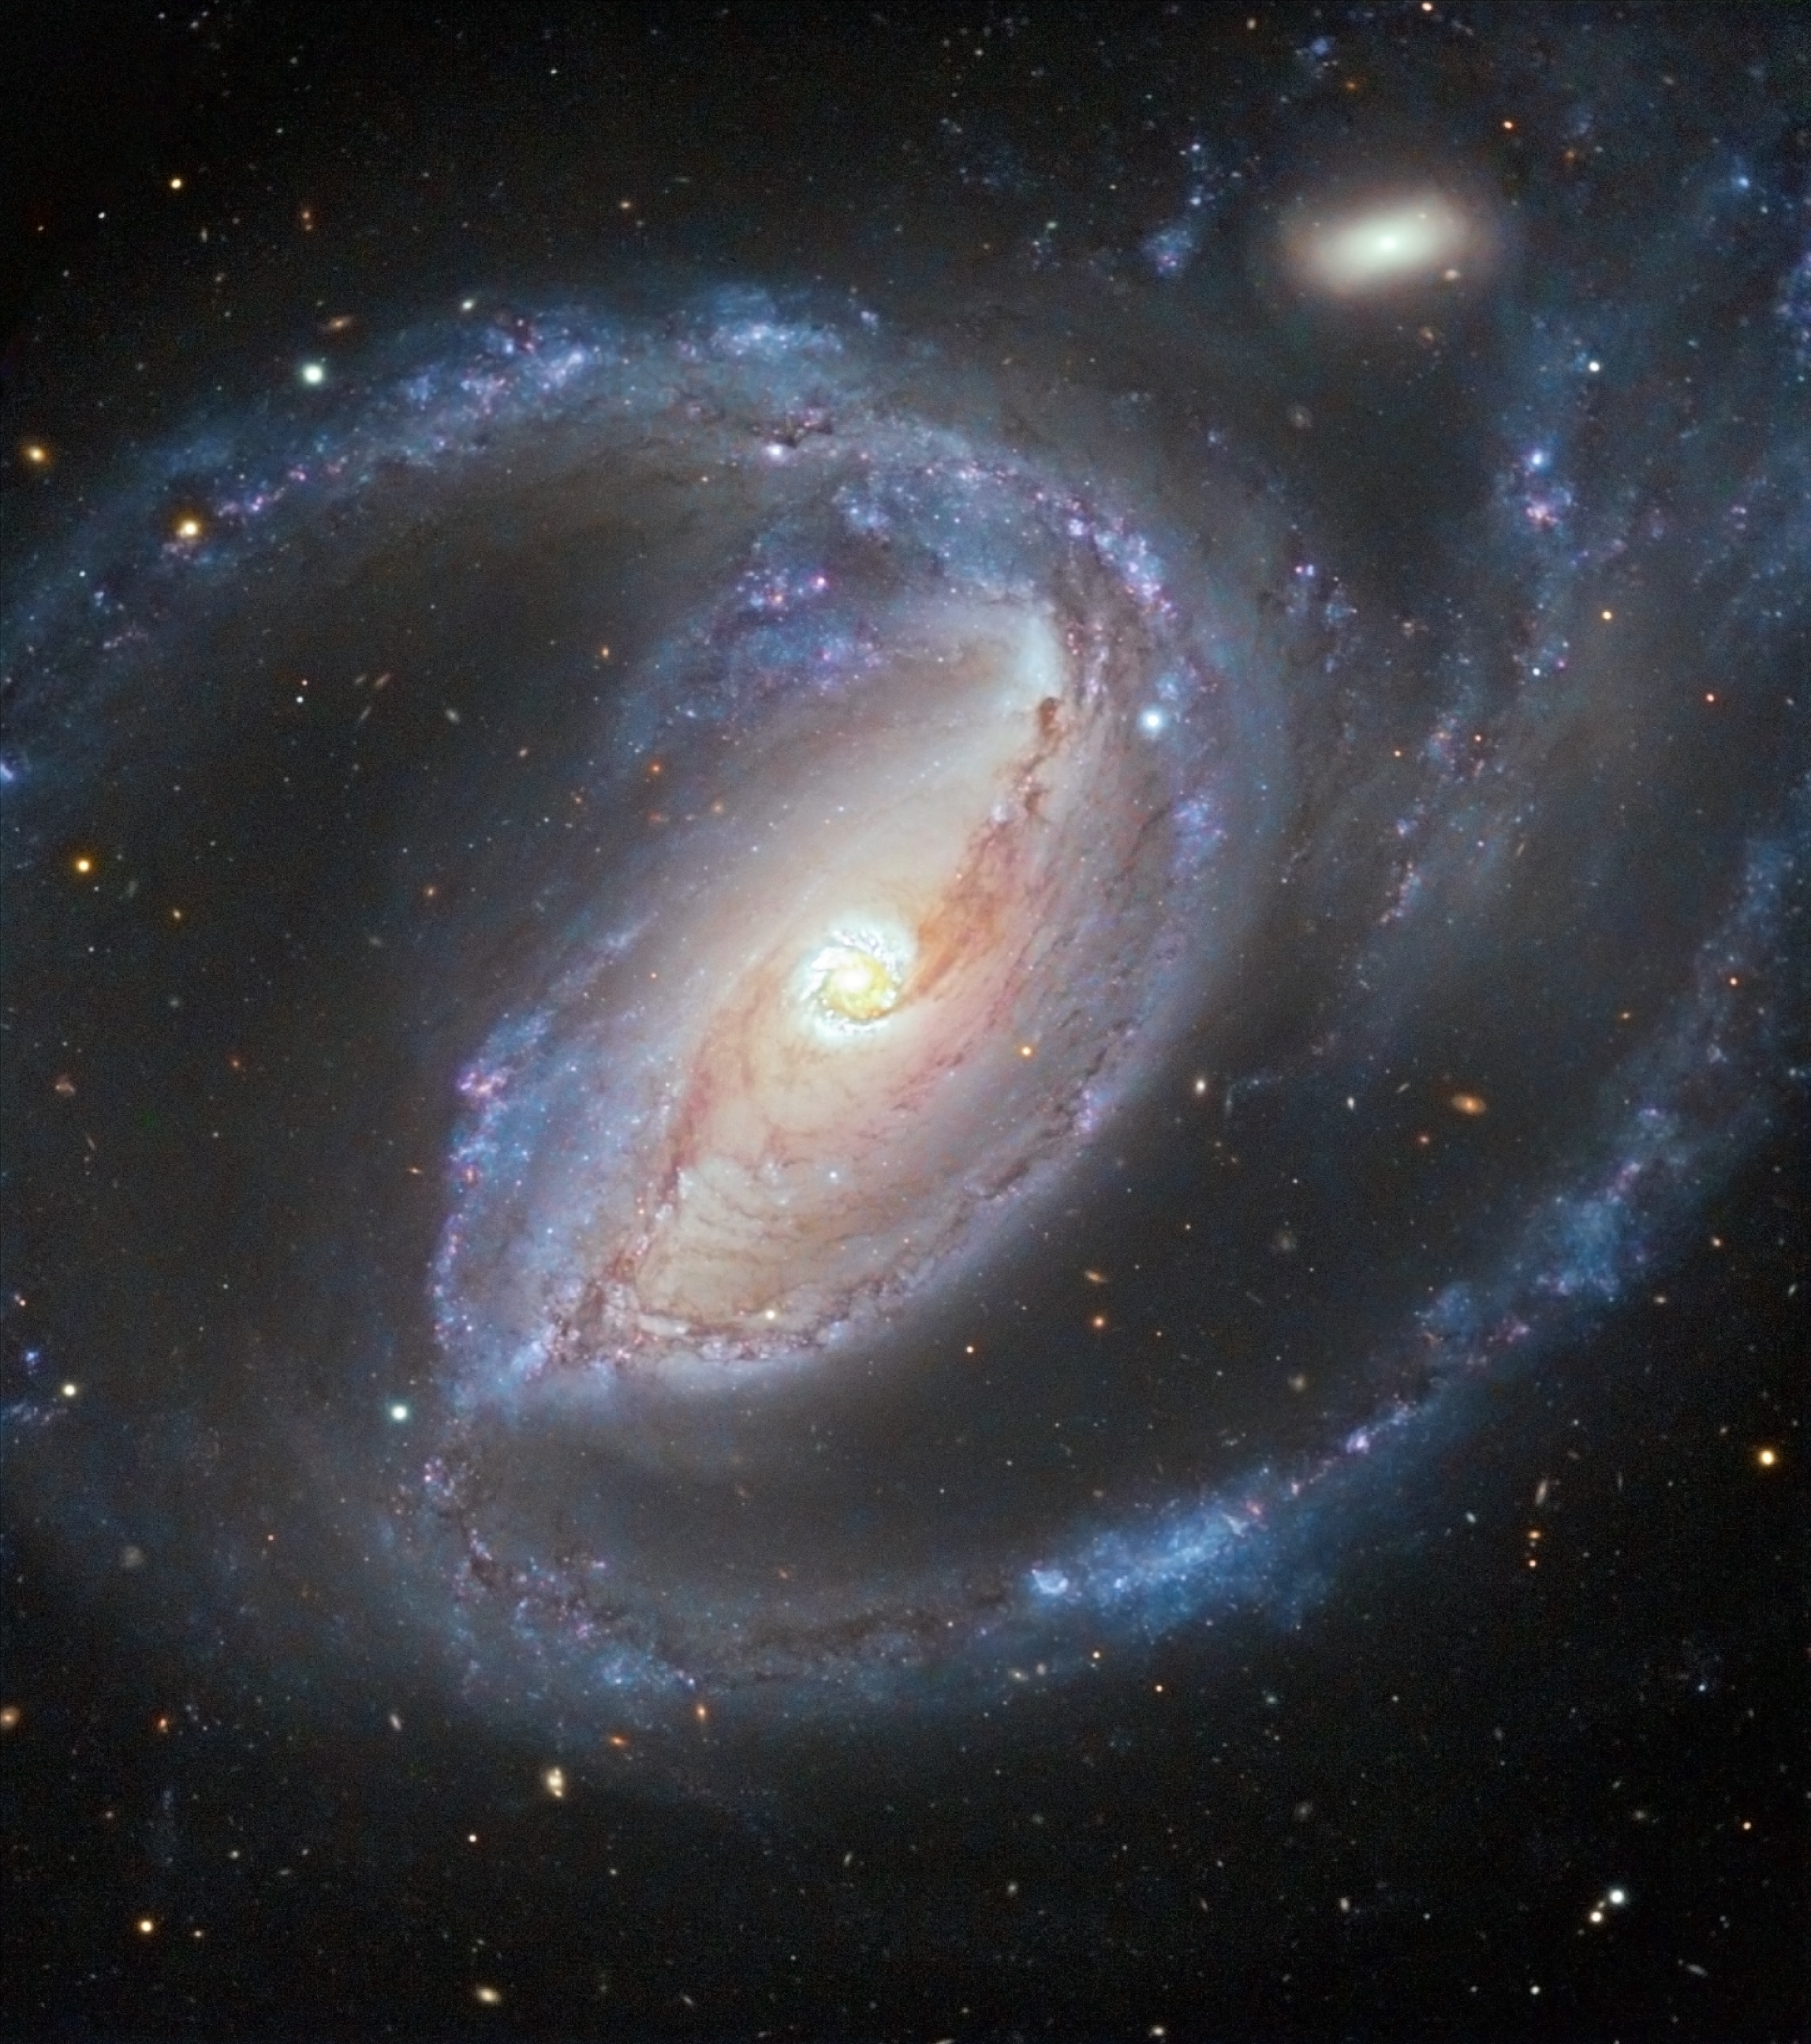

A galactic embrace

Two galaxies, about 50 million light-years away, are locked in a galactic embrace — literally. The Seyfert galaxy NGC 1097, in the constellation of Fornax (The Furnace), is seen in this image taken with the VIMOS instrument on ESO’s Very Large Telescope (VLT). A comparatively tiny elliptical companion galaxy, NGC 1097A, is also visible in the top left. There is evidence that NGC 1097 and NGC 1097A have been interacting in the recent past.

Although NGC 1097 seems to be wrapping its companion in its spiral arms, this is no gentle motherly giant. The larger galaxy also has four faint jets — too extended and faint to be seen in this image — that emerge from its centre, forming an X-shaped pattern, and which are the longest visible-wavelength jets of any known galaxy. The jets are thought to be the remnants of a dwarf galaxy that was disrupted and cannibalised by the much larger NGC 1097 up to a few billion years ago.

These unusual jets are not the galaxy’s only intriguing feature. As previously mentioned, NGC 1097 is a Seyfert galaxy, meaning that it contains a supermassive black hole in its centre. However, the core of NGC 1097 is relatively faint, suggesting that the central black hole is not currently swallowing large quantities of gas and stars. Instead, the most striking feature of the galaxy’s centre is the ring of bright knots surrounding the nucleus. These knots are thought to be large bubbles of glowing hydrogen gas about 750–2500 light-years across, ionised by the intense ultraviolet light of young stars, and they indicate that the ring is a site of vigorous star formation

With this distinctive central star-forming ring, and the addition of numerous bluish clusters of hot, young stars dotted through its spiral arms, NGC 1097 makes a stunning visual object.

The data were originally taken in 2004 (see eso0438) with the VIMOS instrument on the VLT, and additional colour information from an image taken by amateur astronomer Robert Gendler has been superimposed. The VLT data were taken through three visible-light filters: R (at a wavelength of 652 nanometres, and shown here in red), V (a wavelength of 540 nanometres, shown in green), and B (456 nanometres, shown in blue). The image covers a region of approximately 7.7 x 6.6 arcminutes on the sky.

Credit: ESO/R. Gendler